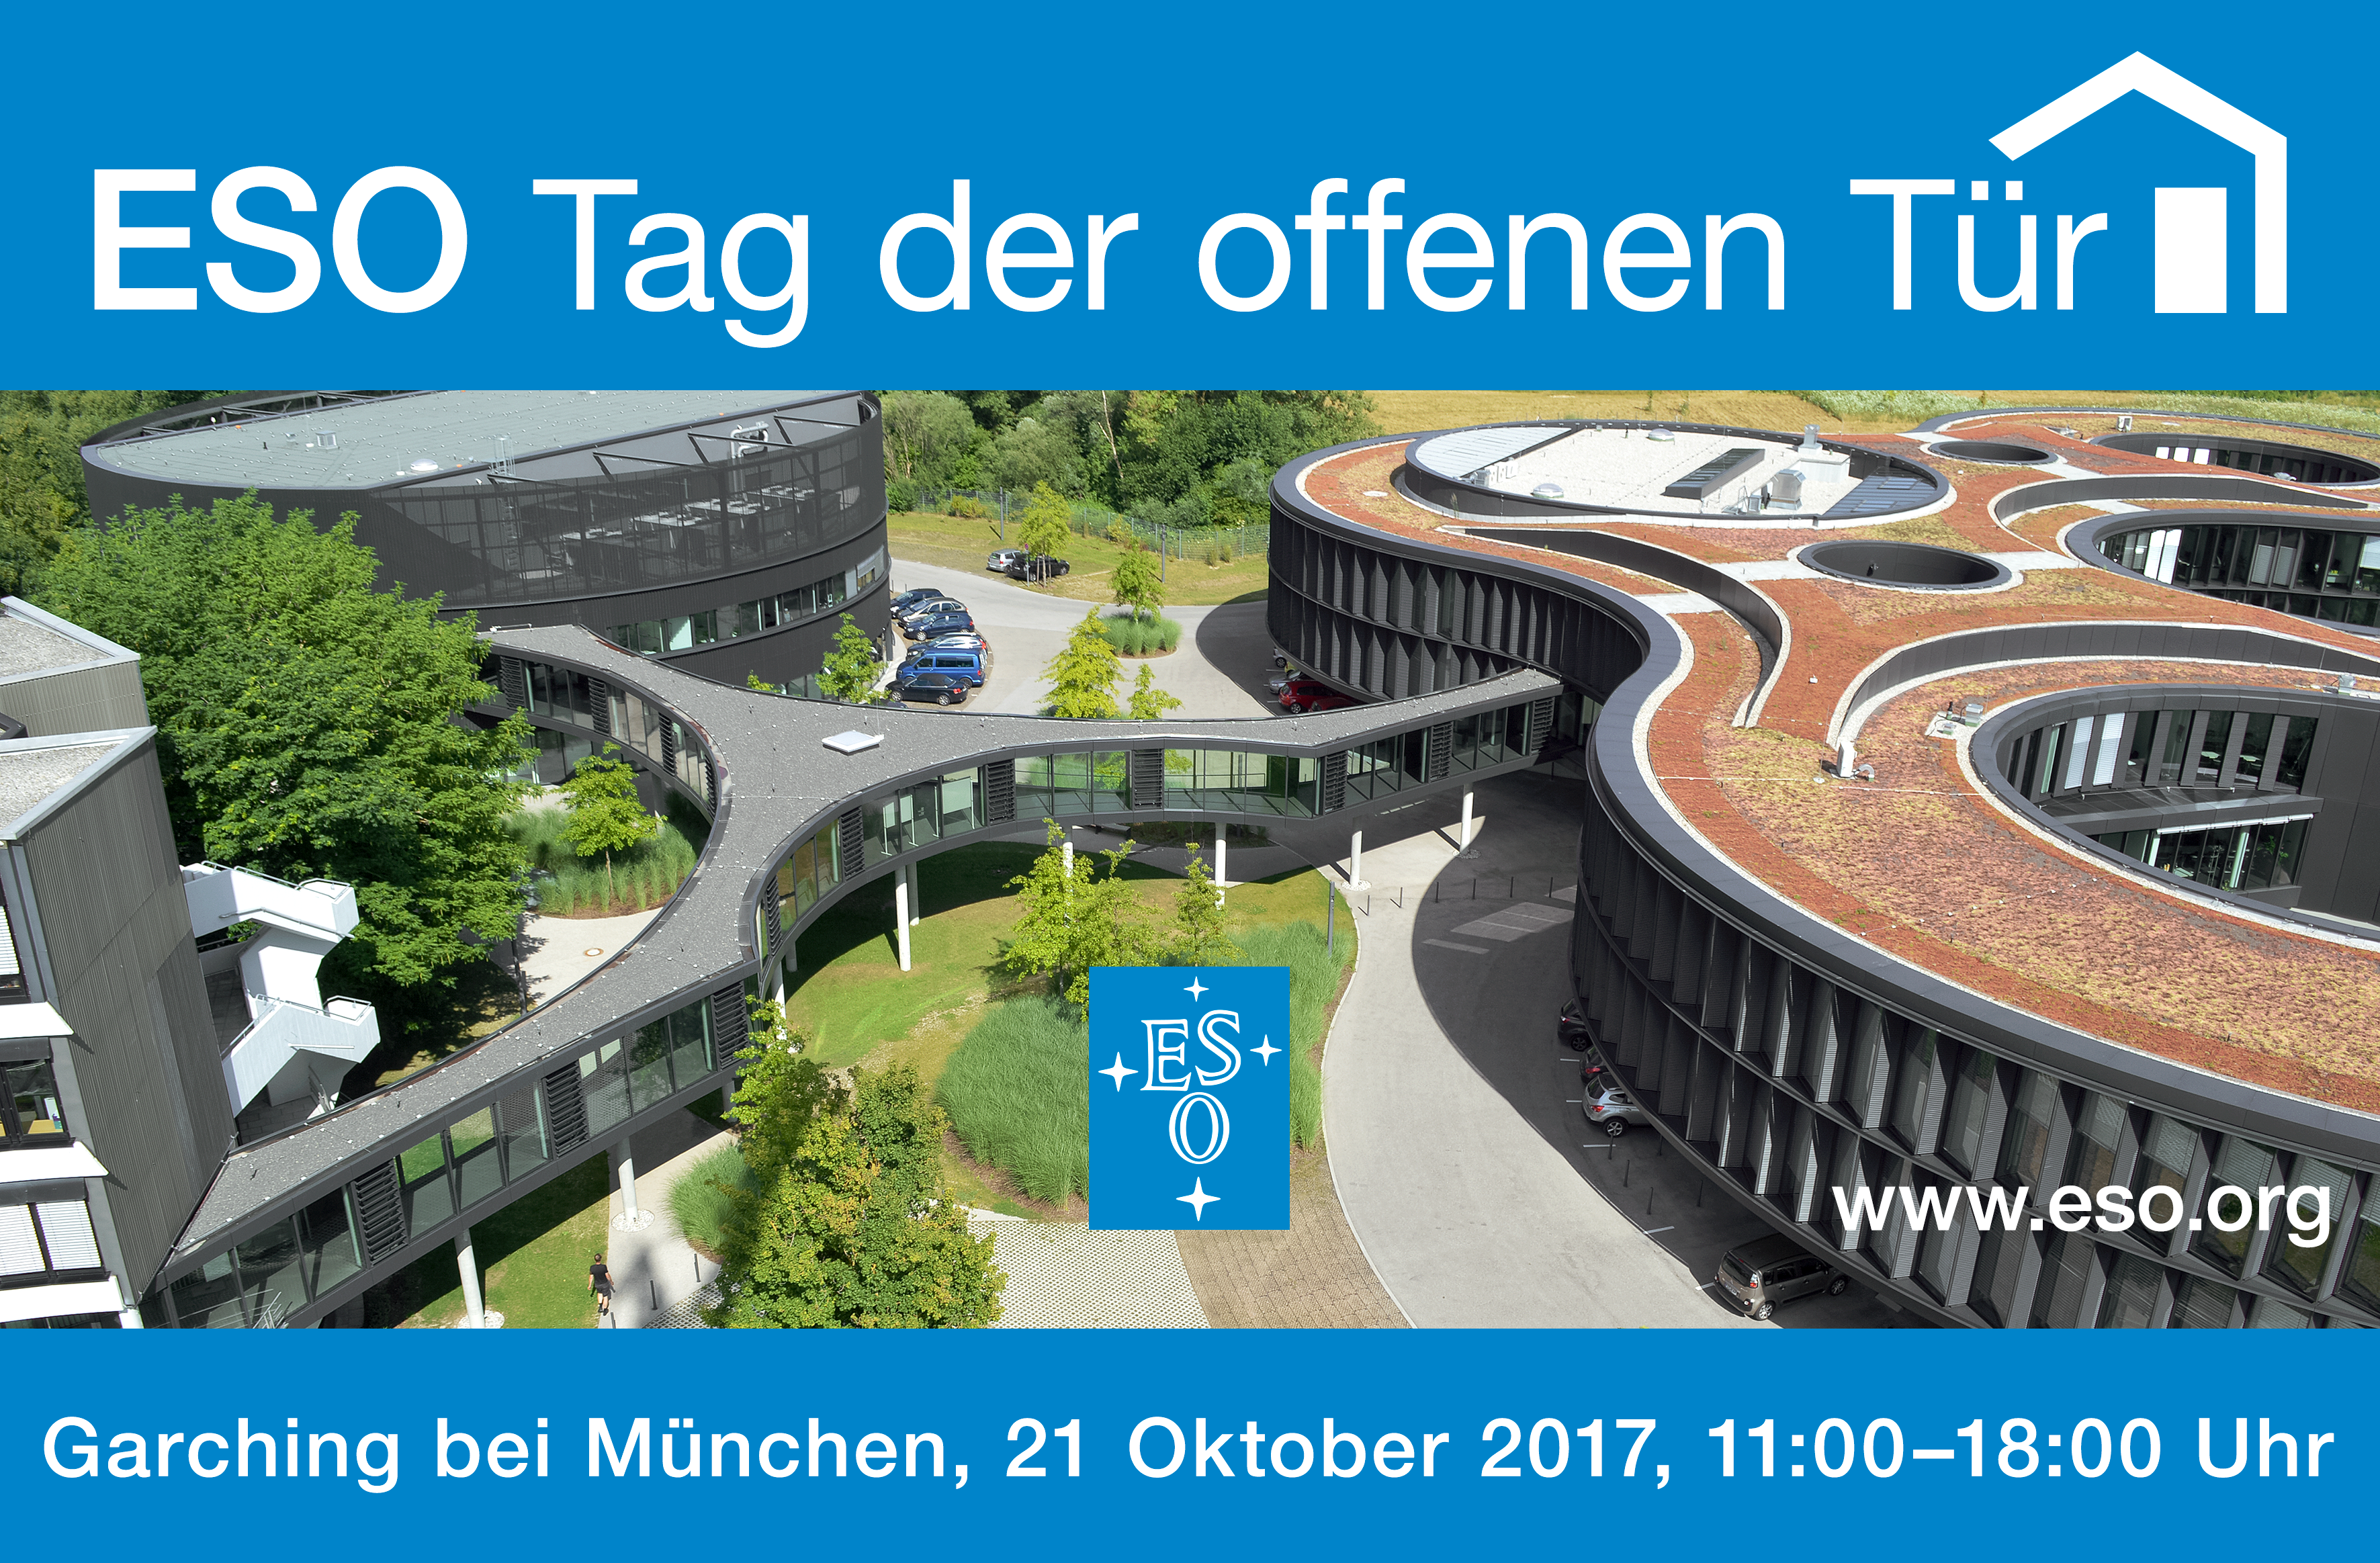

Open House Day 2017 (German)

On Saturday 21 October 2017, the European Southern Observatory (ESO) will open its doors to the public between 11:00 and 18:00 CEST. This event is part of the Open House Day activities for the whole Garching research campus, and several other local companies.

Credit: ESO/Optigrün